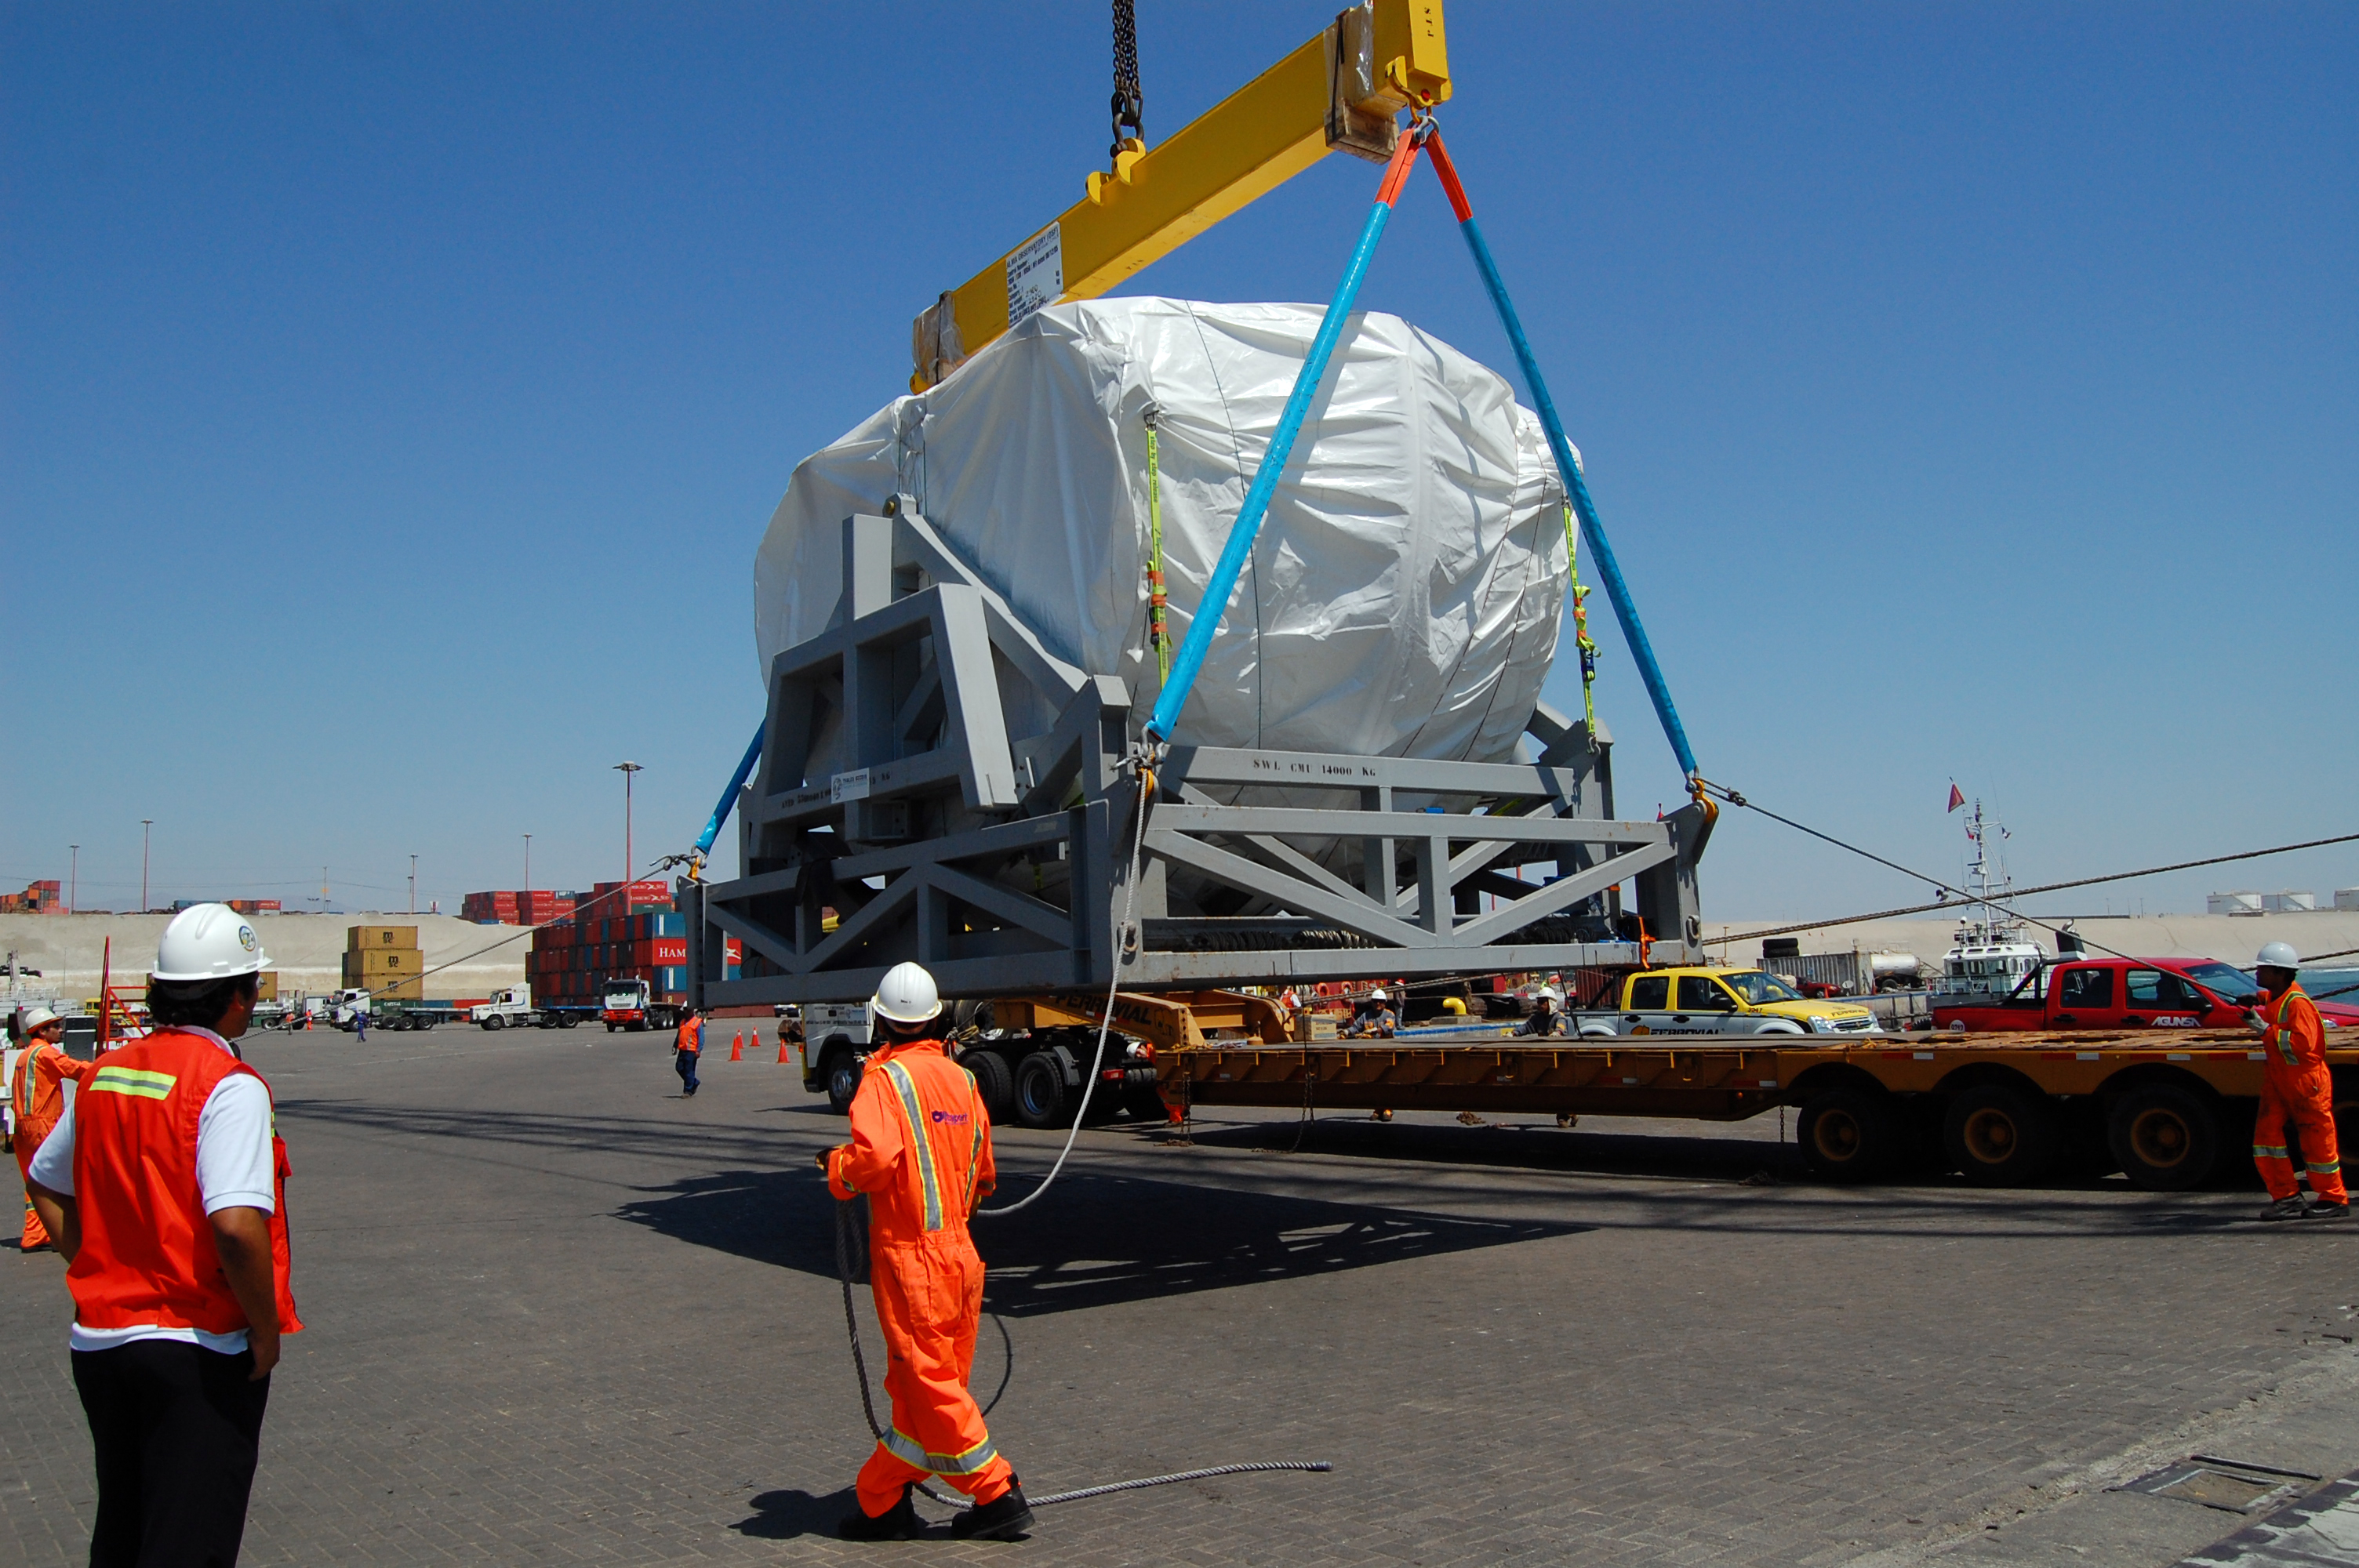

First North American antenna

On April 20, 2007 the first North American antenna (VERTEX) arrived in Antofagasta. An intense trip to the OSF would await him from that city.

Credit: ALMA (ESO / NAOJ / NRAO)